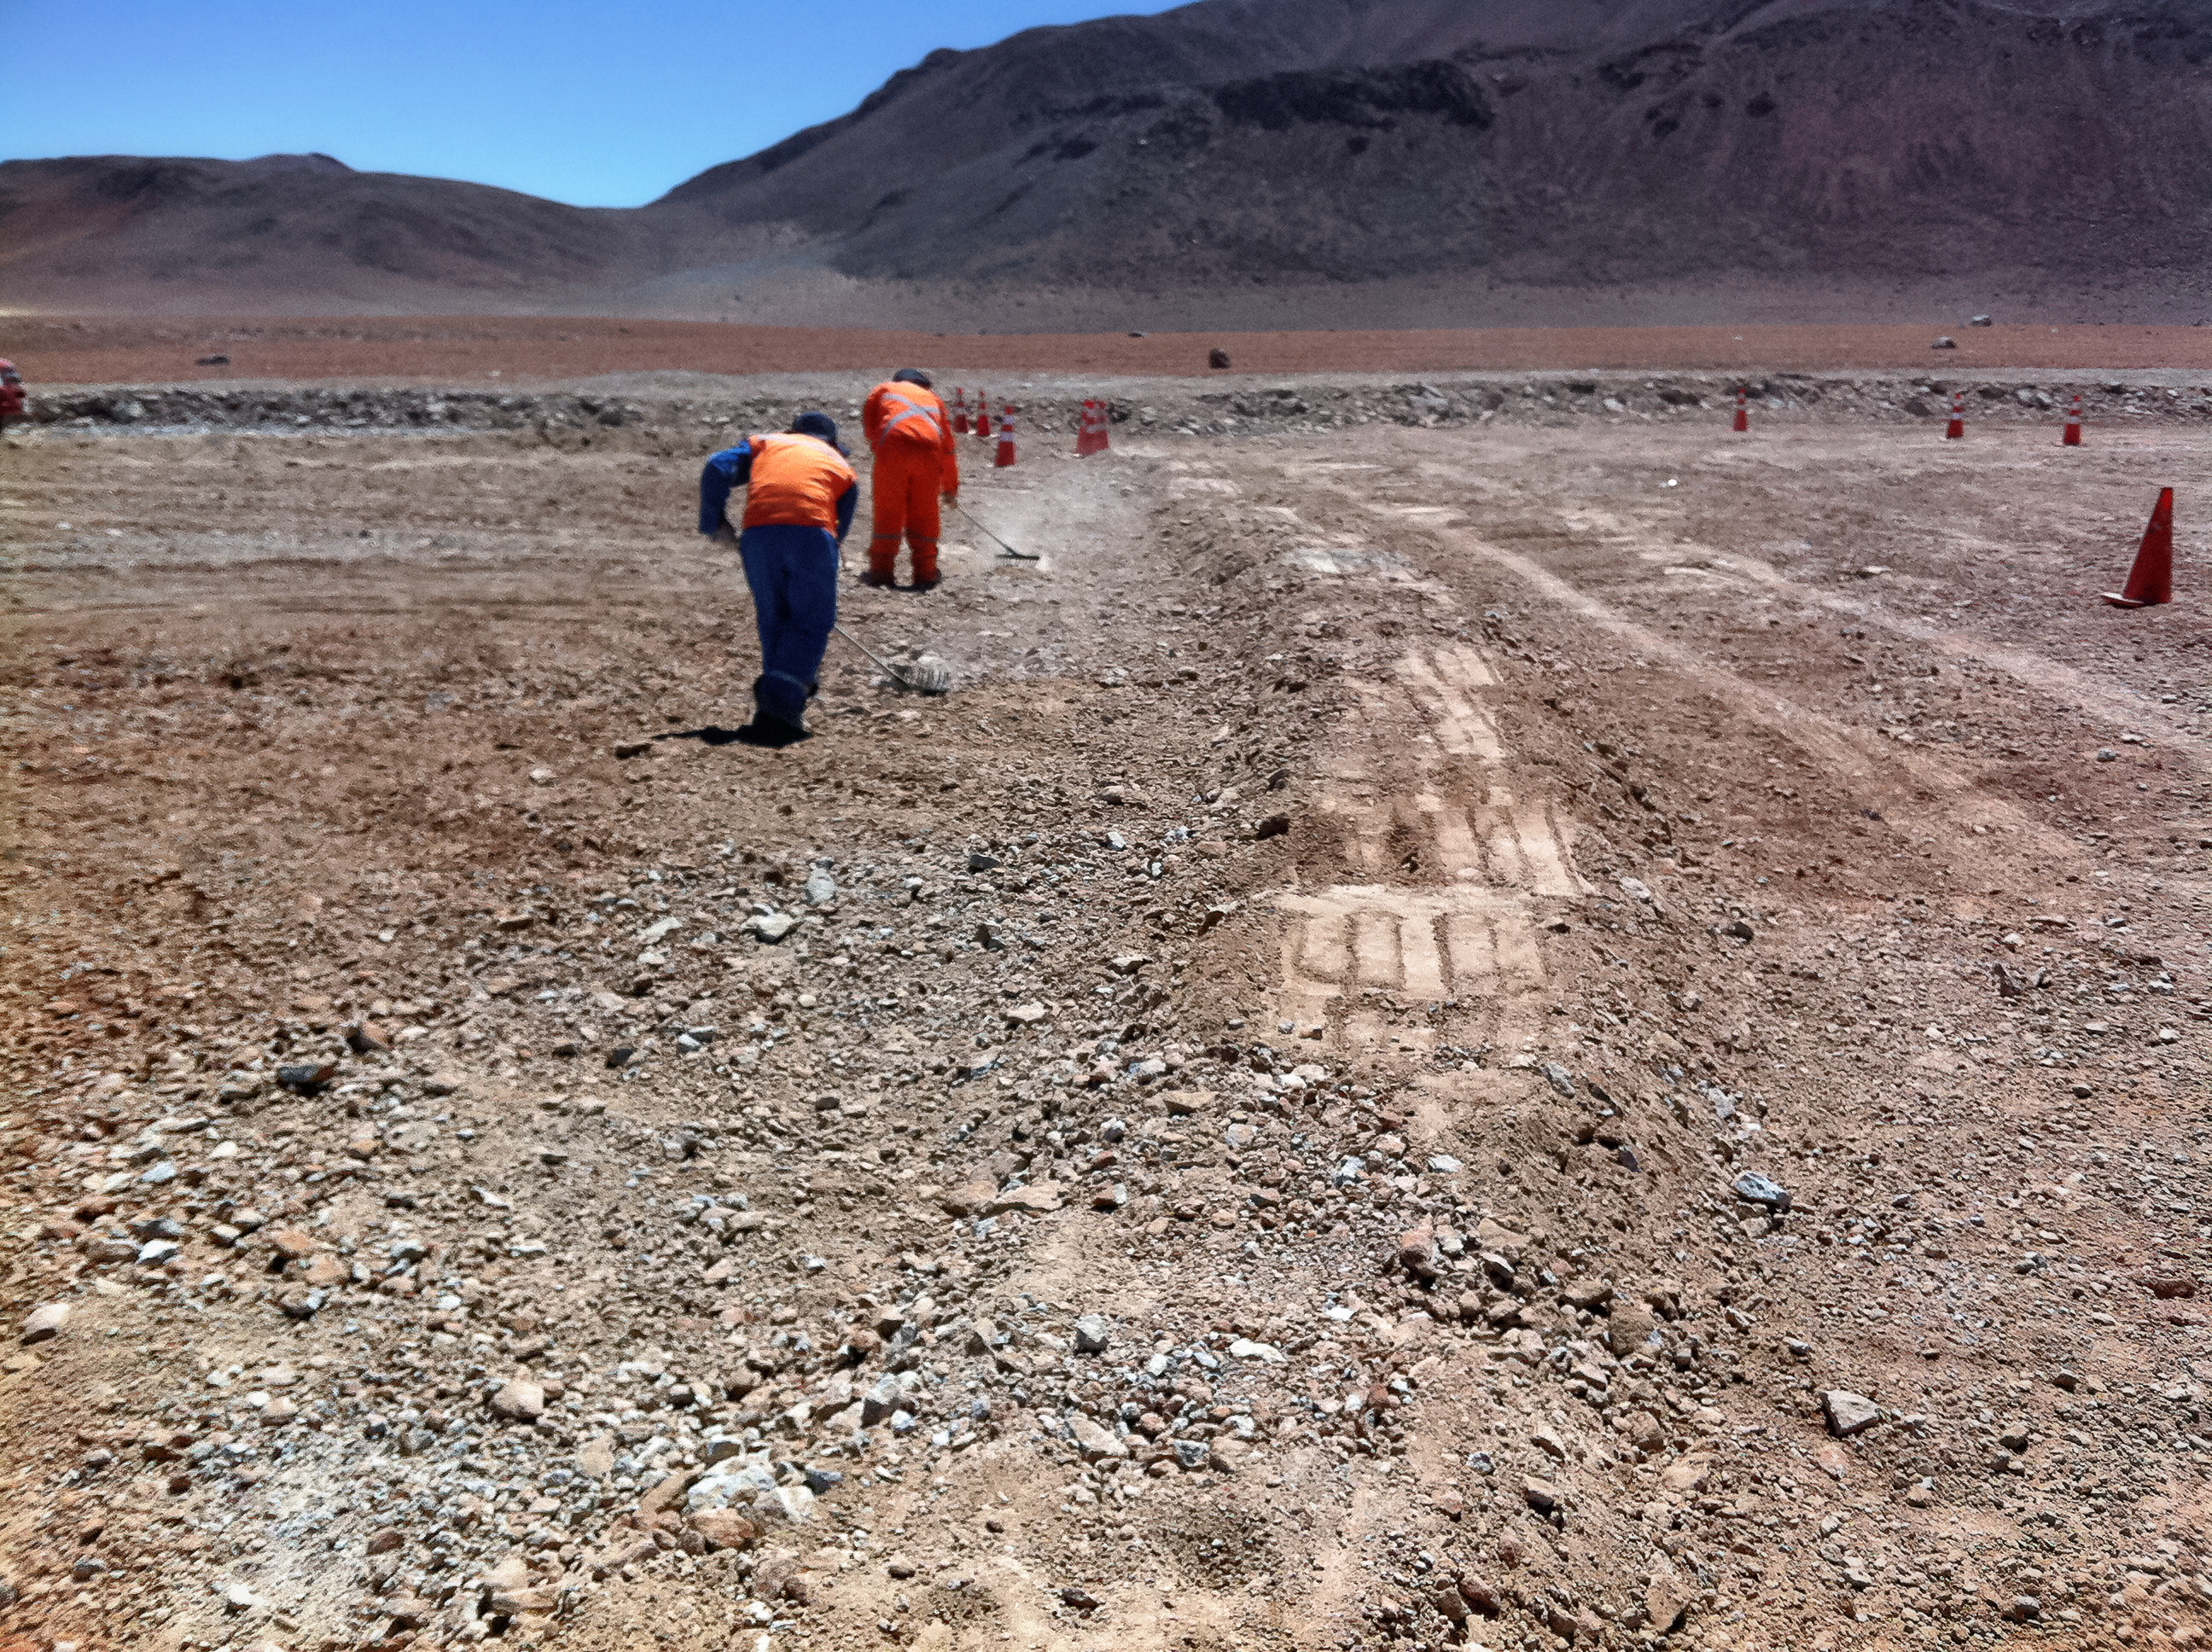

New high-speed fibre optic data link to ALMA

The Atacama Large Millimeter/submillimeter Array (ALMA) radio telescope has increased its capacity for remote transmission of data by a factor of 25. A new connection consisting of 150 kilometres of fibre optic cables has been successfully installed between the observatory — situated 34 kilometres from San Pedro de Atacama — and the city of Calama in northern Chile. From Calama, the system connects with the Corporación Red Universitaria Nacional (REUNA) network, which is already established in Antofagasta and, from there onwards, to the offices of ALMA in Santiago, through existing infrastructure (the EVALSO project).

This picture shows the fibre cable during installation.

Credit: ALMA (ESO/NAOJ/NRAO)/G. Filippi